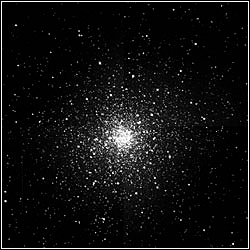

The Infrared Side Port Imager (ISPI)

Credit: NOIRLab